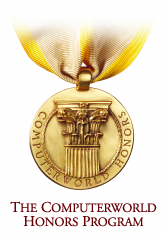

Computerworld honors program 21st Century Achievement Award

Computerworld Honors Program 21st Century Achievement Award

Credit: ESO